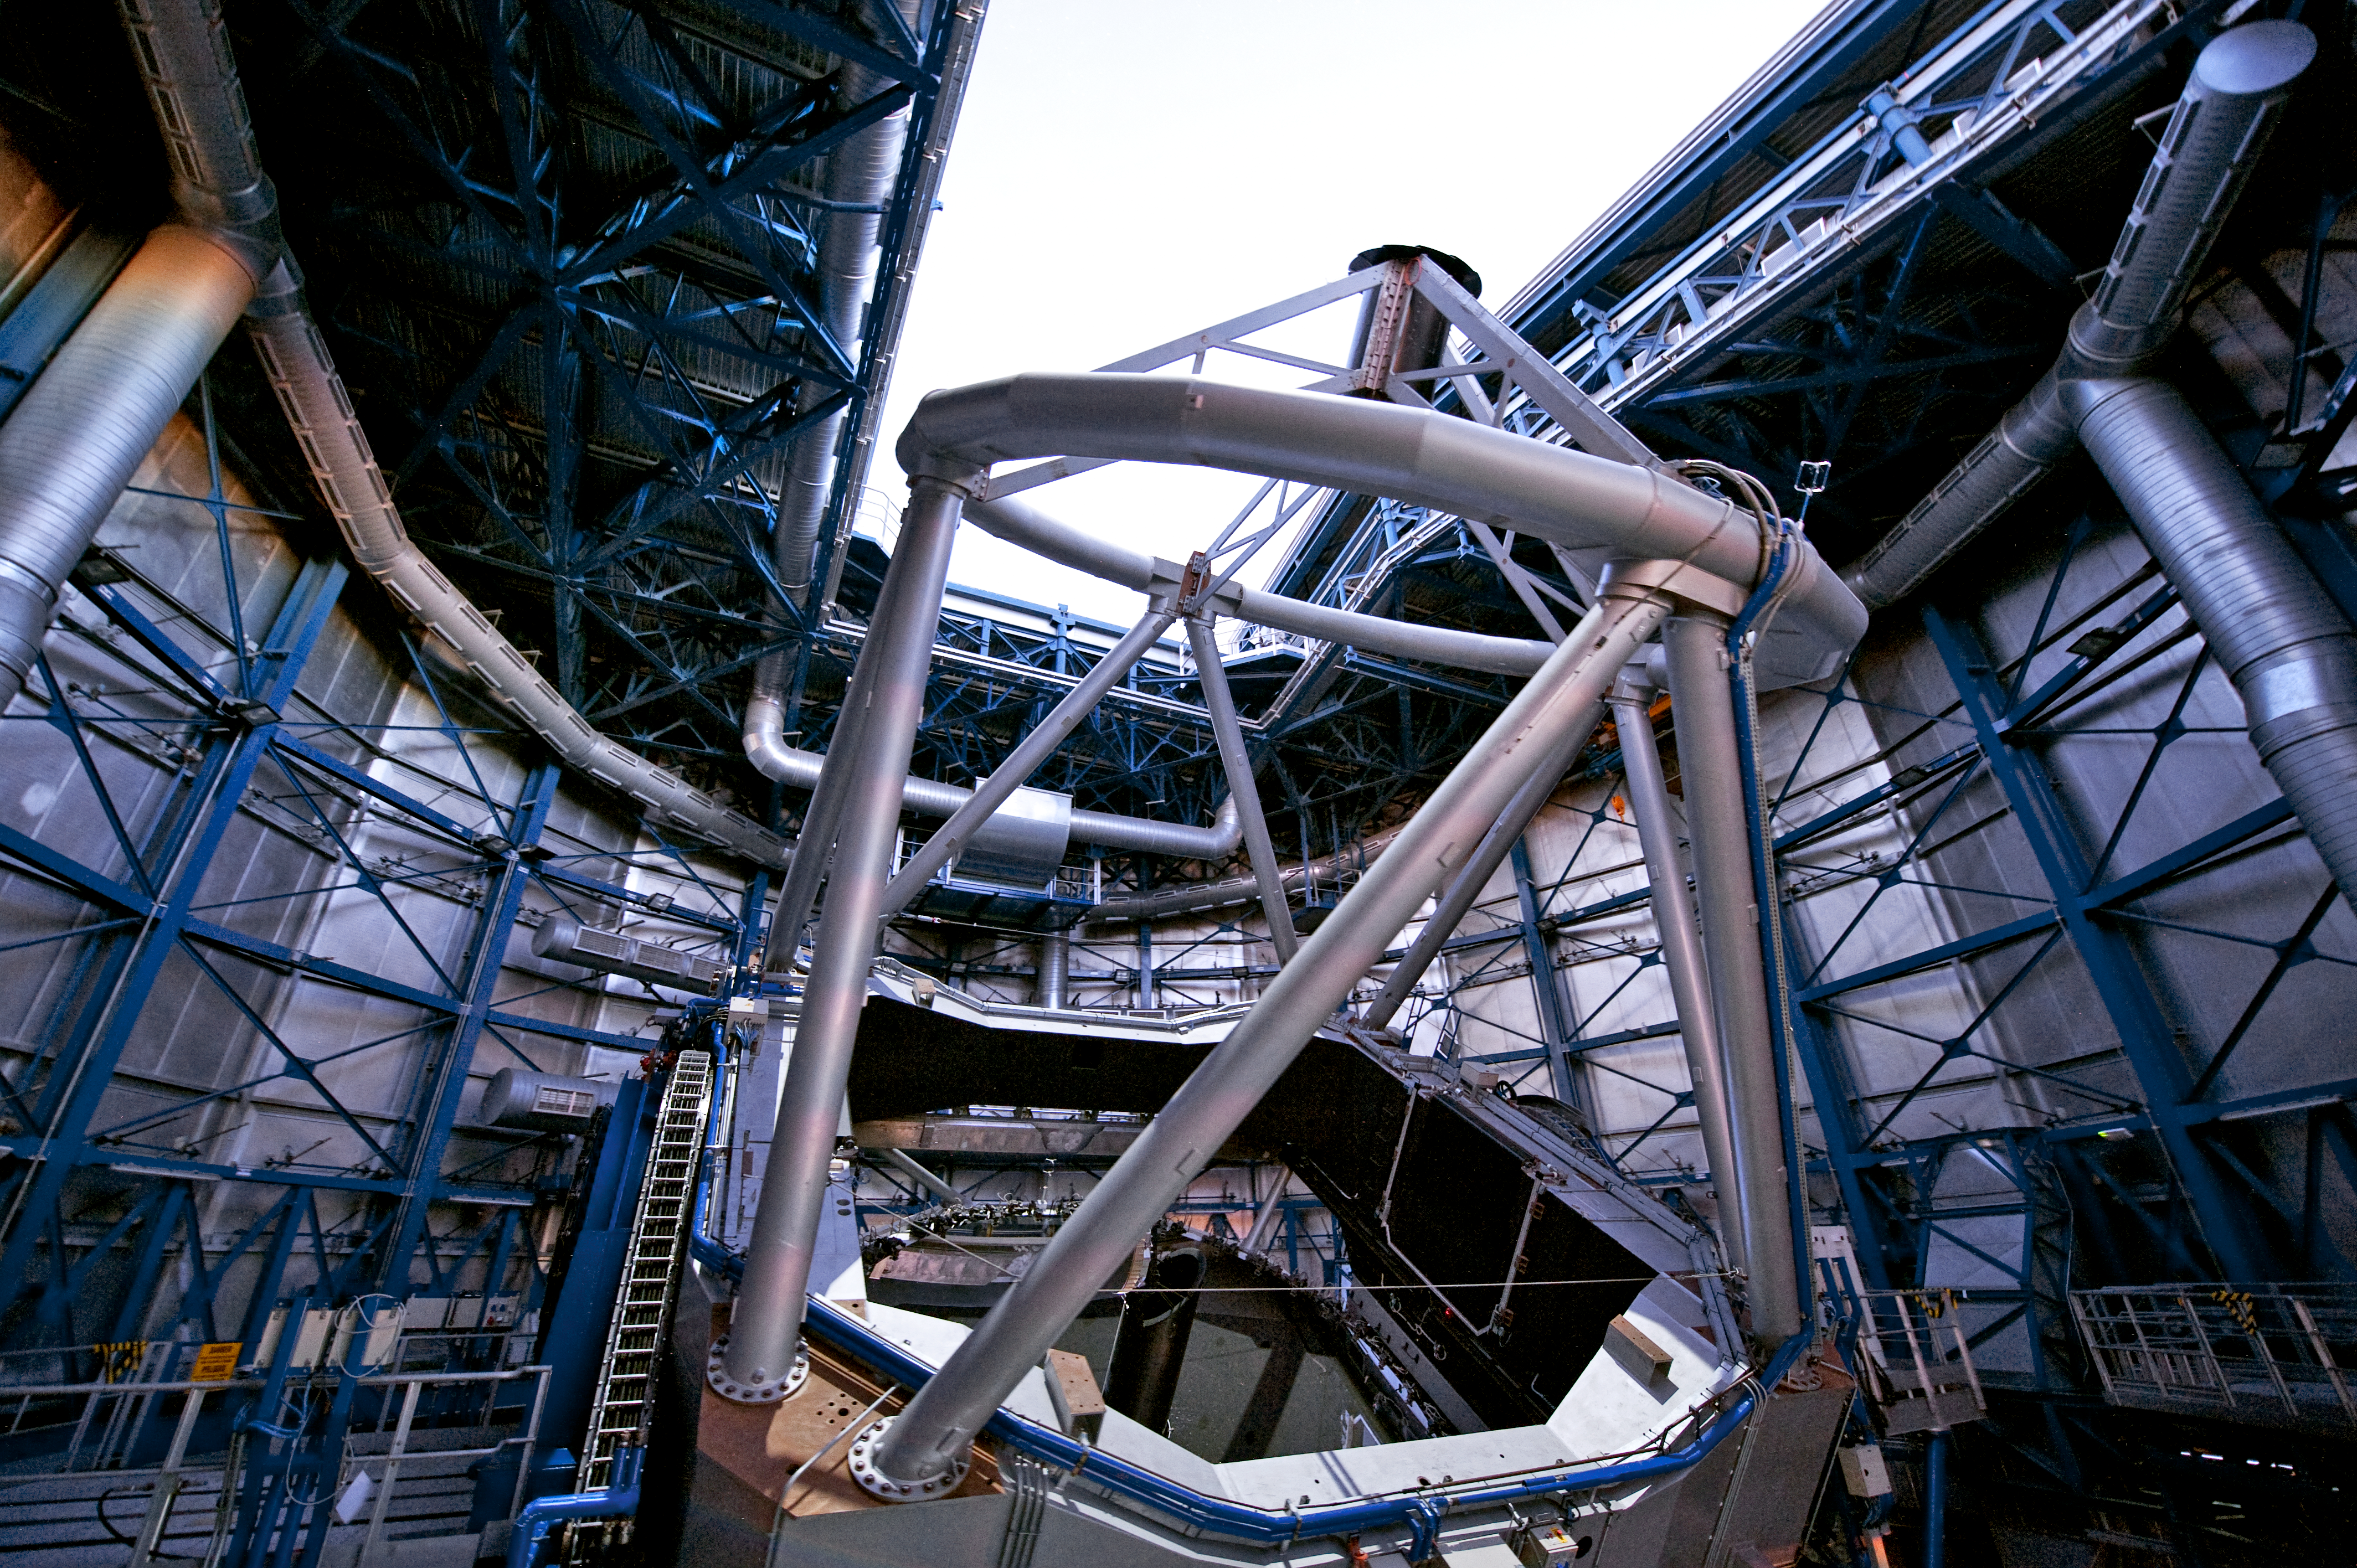

The ESO VLT Yepun Telescope opening

The fourth of the ESO Very Large Telescope 8.2-metre Unit Telescopes (UTs) during the start-up procedures before sunset. The UTs are identical in design and housed in compact, thermally controlled buildings, which rotate synchronously with the telescopes. In the picture, the door is already open and the telescope is about to be left in the stand-by position, ready to start observations. Each UT works with two or three highly specialised instruments and was given a name from the Mapuche language. UT4 is Yepun, which means Venus. Located in the Atacama Desert of Chile, at an altitude of 2600 metres above sea level, the VLT is the world’s most advanced optical instrument, consisting of four 8.2-metre UTs and four movable 1.8-metre diameter Auxiliary Telescopes (ATs).

Credit: ESO/José Francisco Salgado (josefrancisco.org)